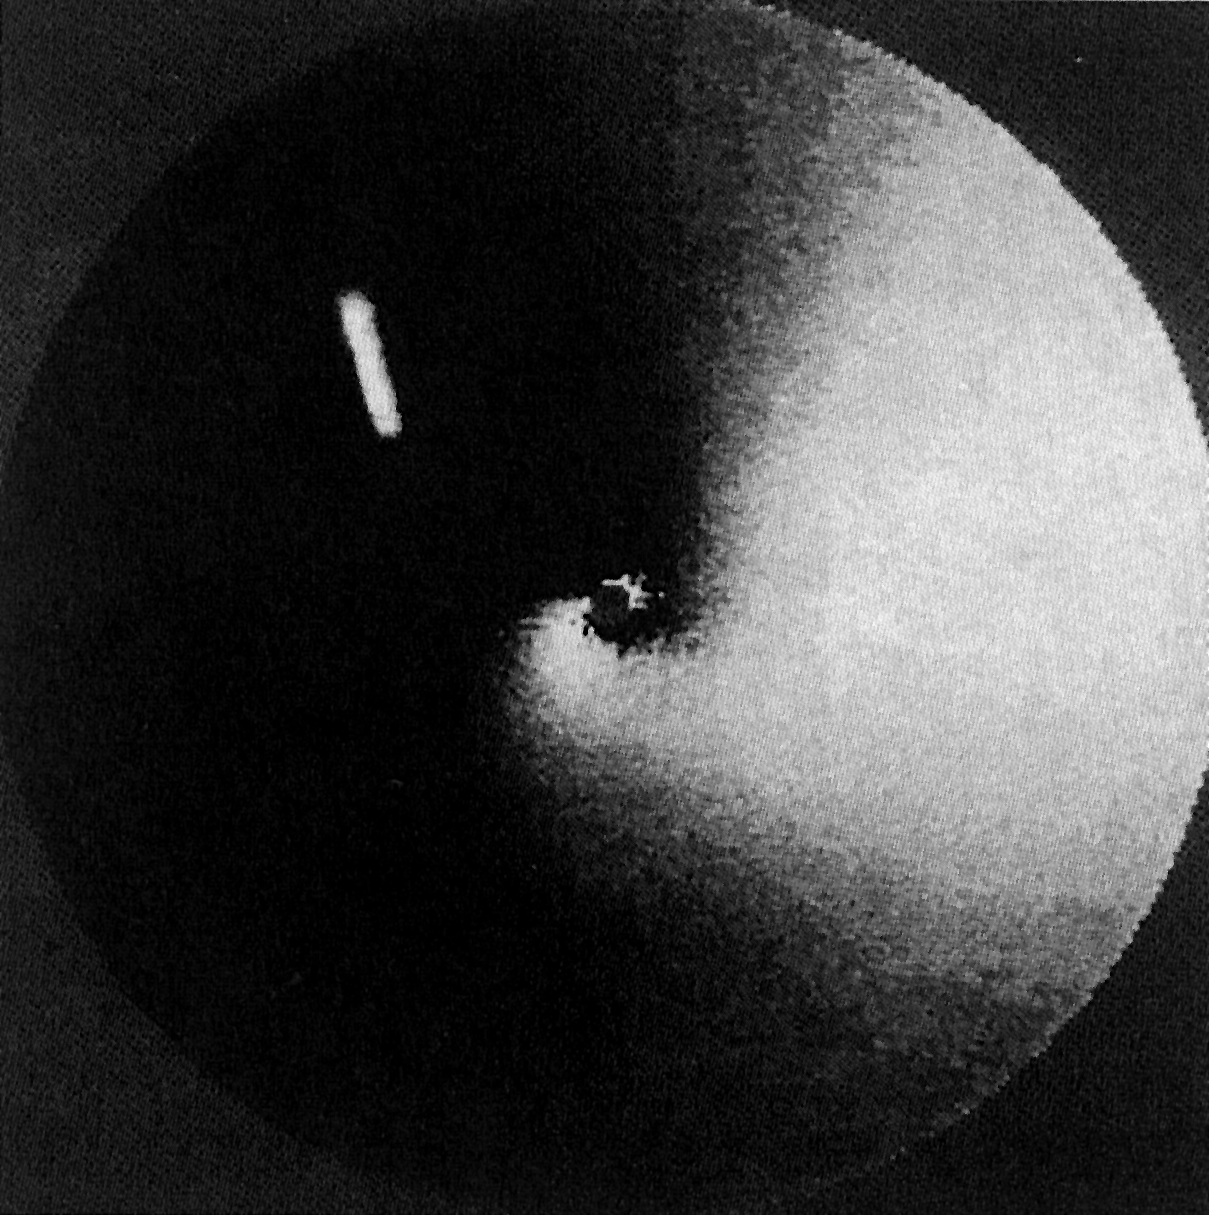

A dust jet from comet Austin (1989 c1)

This a computer-enhanced NTT image of the newly discovered Comet Austin (1989 c1) which may become comparatively bright during mid-April 1990 when it approaches the Sun to within 50 million kilometres. On May 25, it will be only 36 million kilometres from the Earth. After mid-April, it will be well visible from the northern hemisphere in the early evening.

Credit: ESO